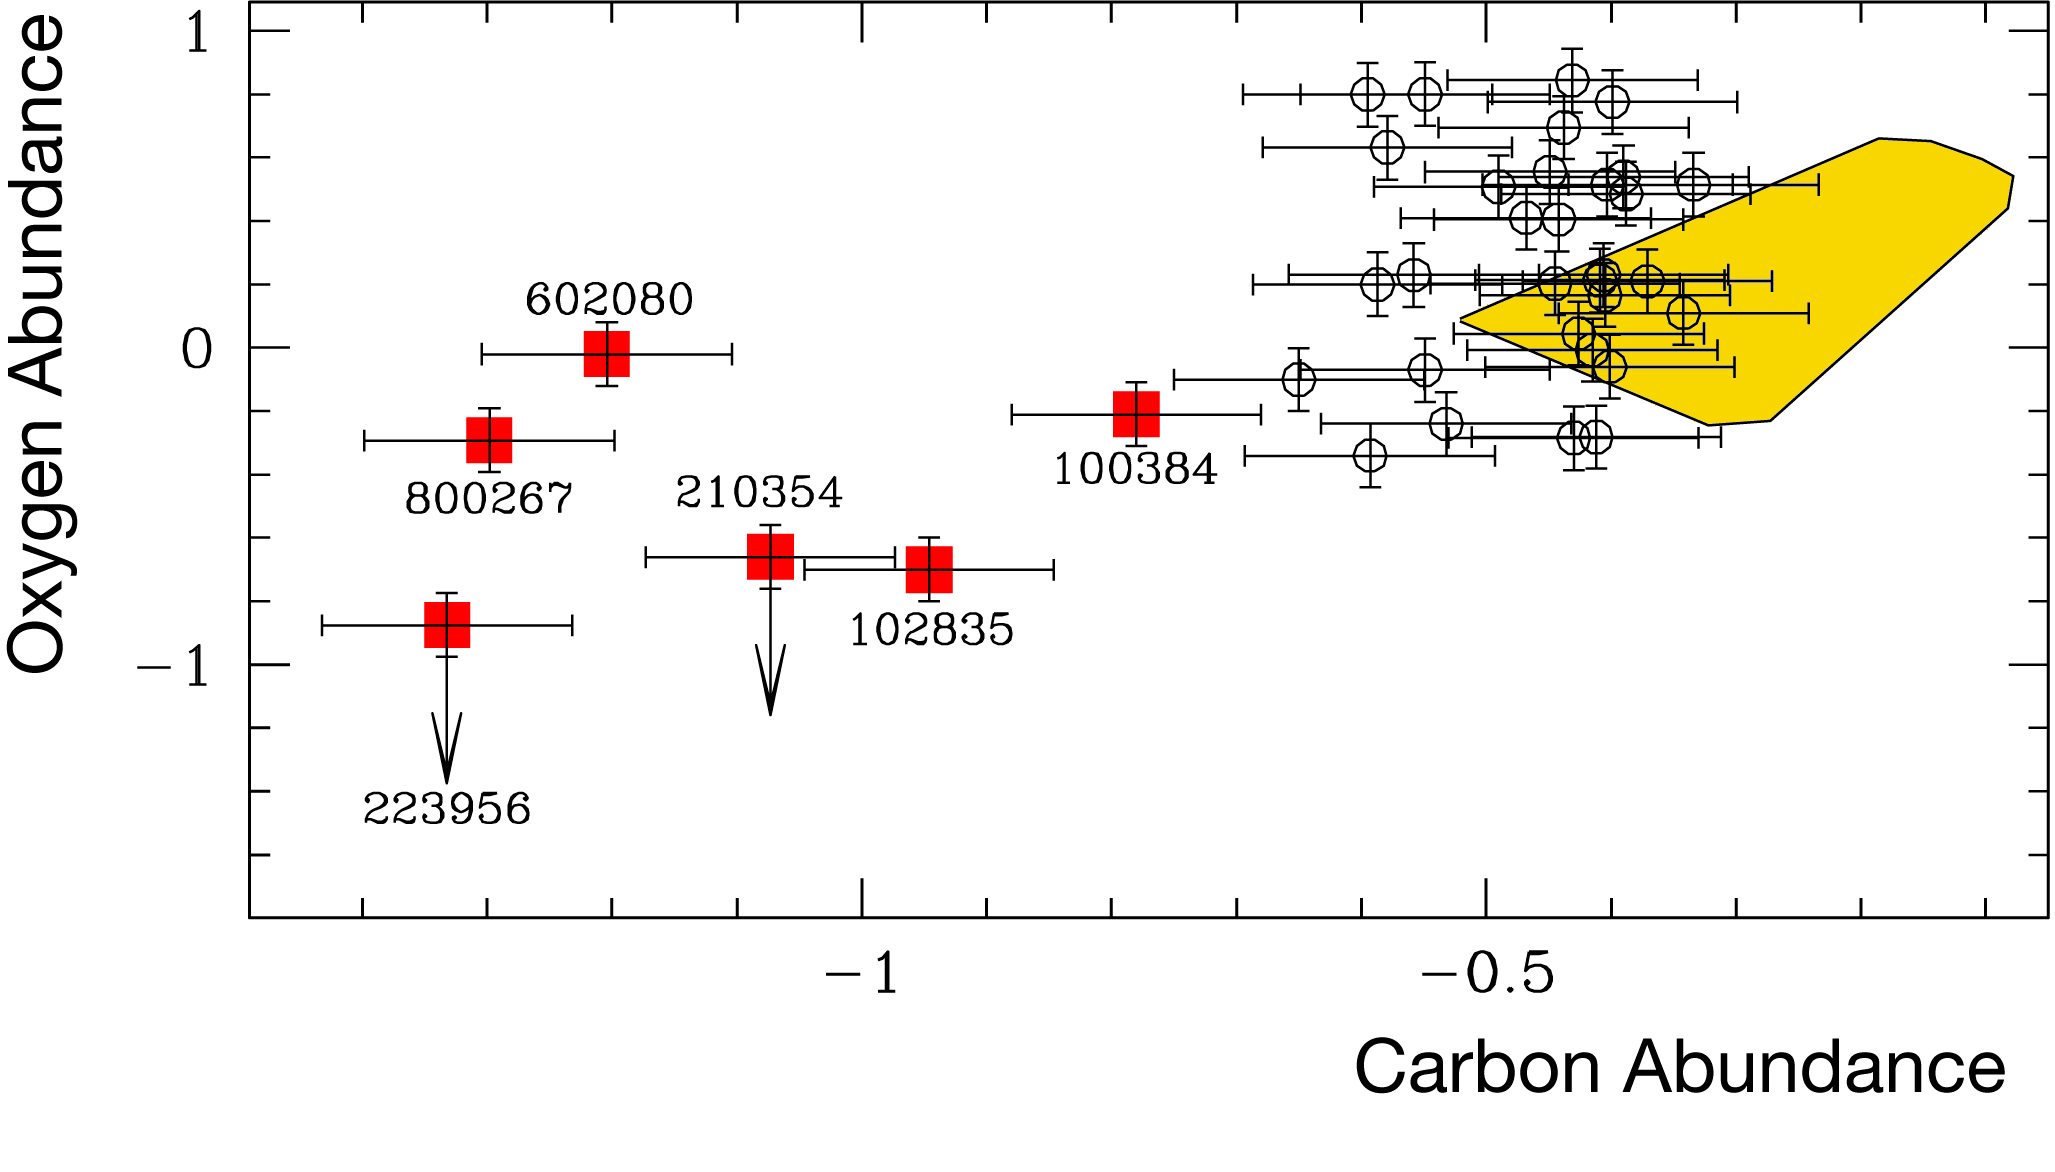

Oxygen and Carbon abundances in blue straggler stars

Oxygen abundance as a function of Carbon abundance (both with respect to Iron and in a logarithmic scale) for the Blue straggler stars observed in the globular cluster 47 Tuc. Normal Blue straggler stars are marked with empty circles, while the 6 Carbon and Oxygen-deplete Blue Straggler stars are marked with red squares. Their names are also indicated. The yellow region correspond to the location of other stars in 47 Tuc previously studied

Credit: ESO